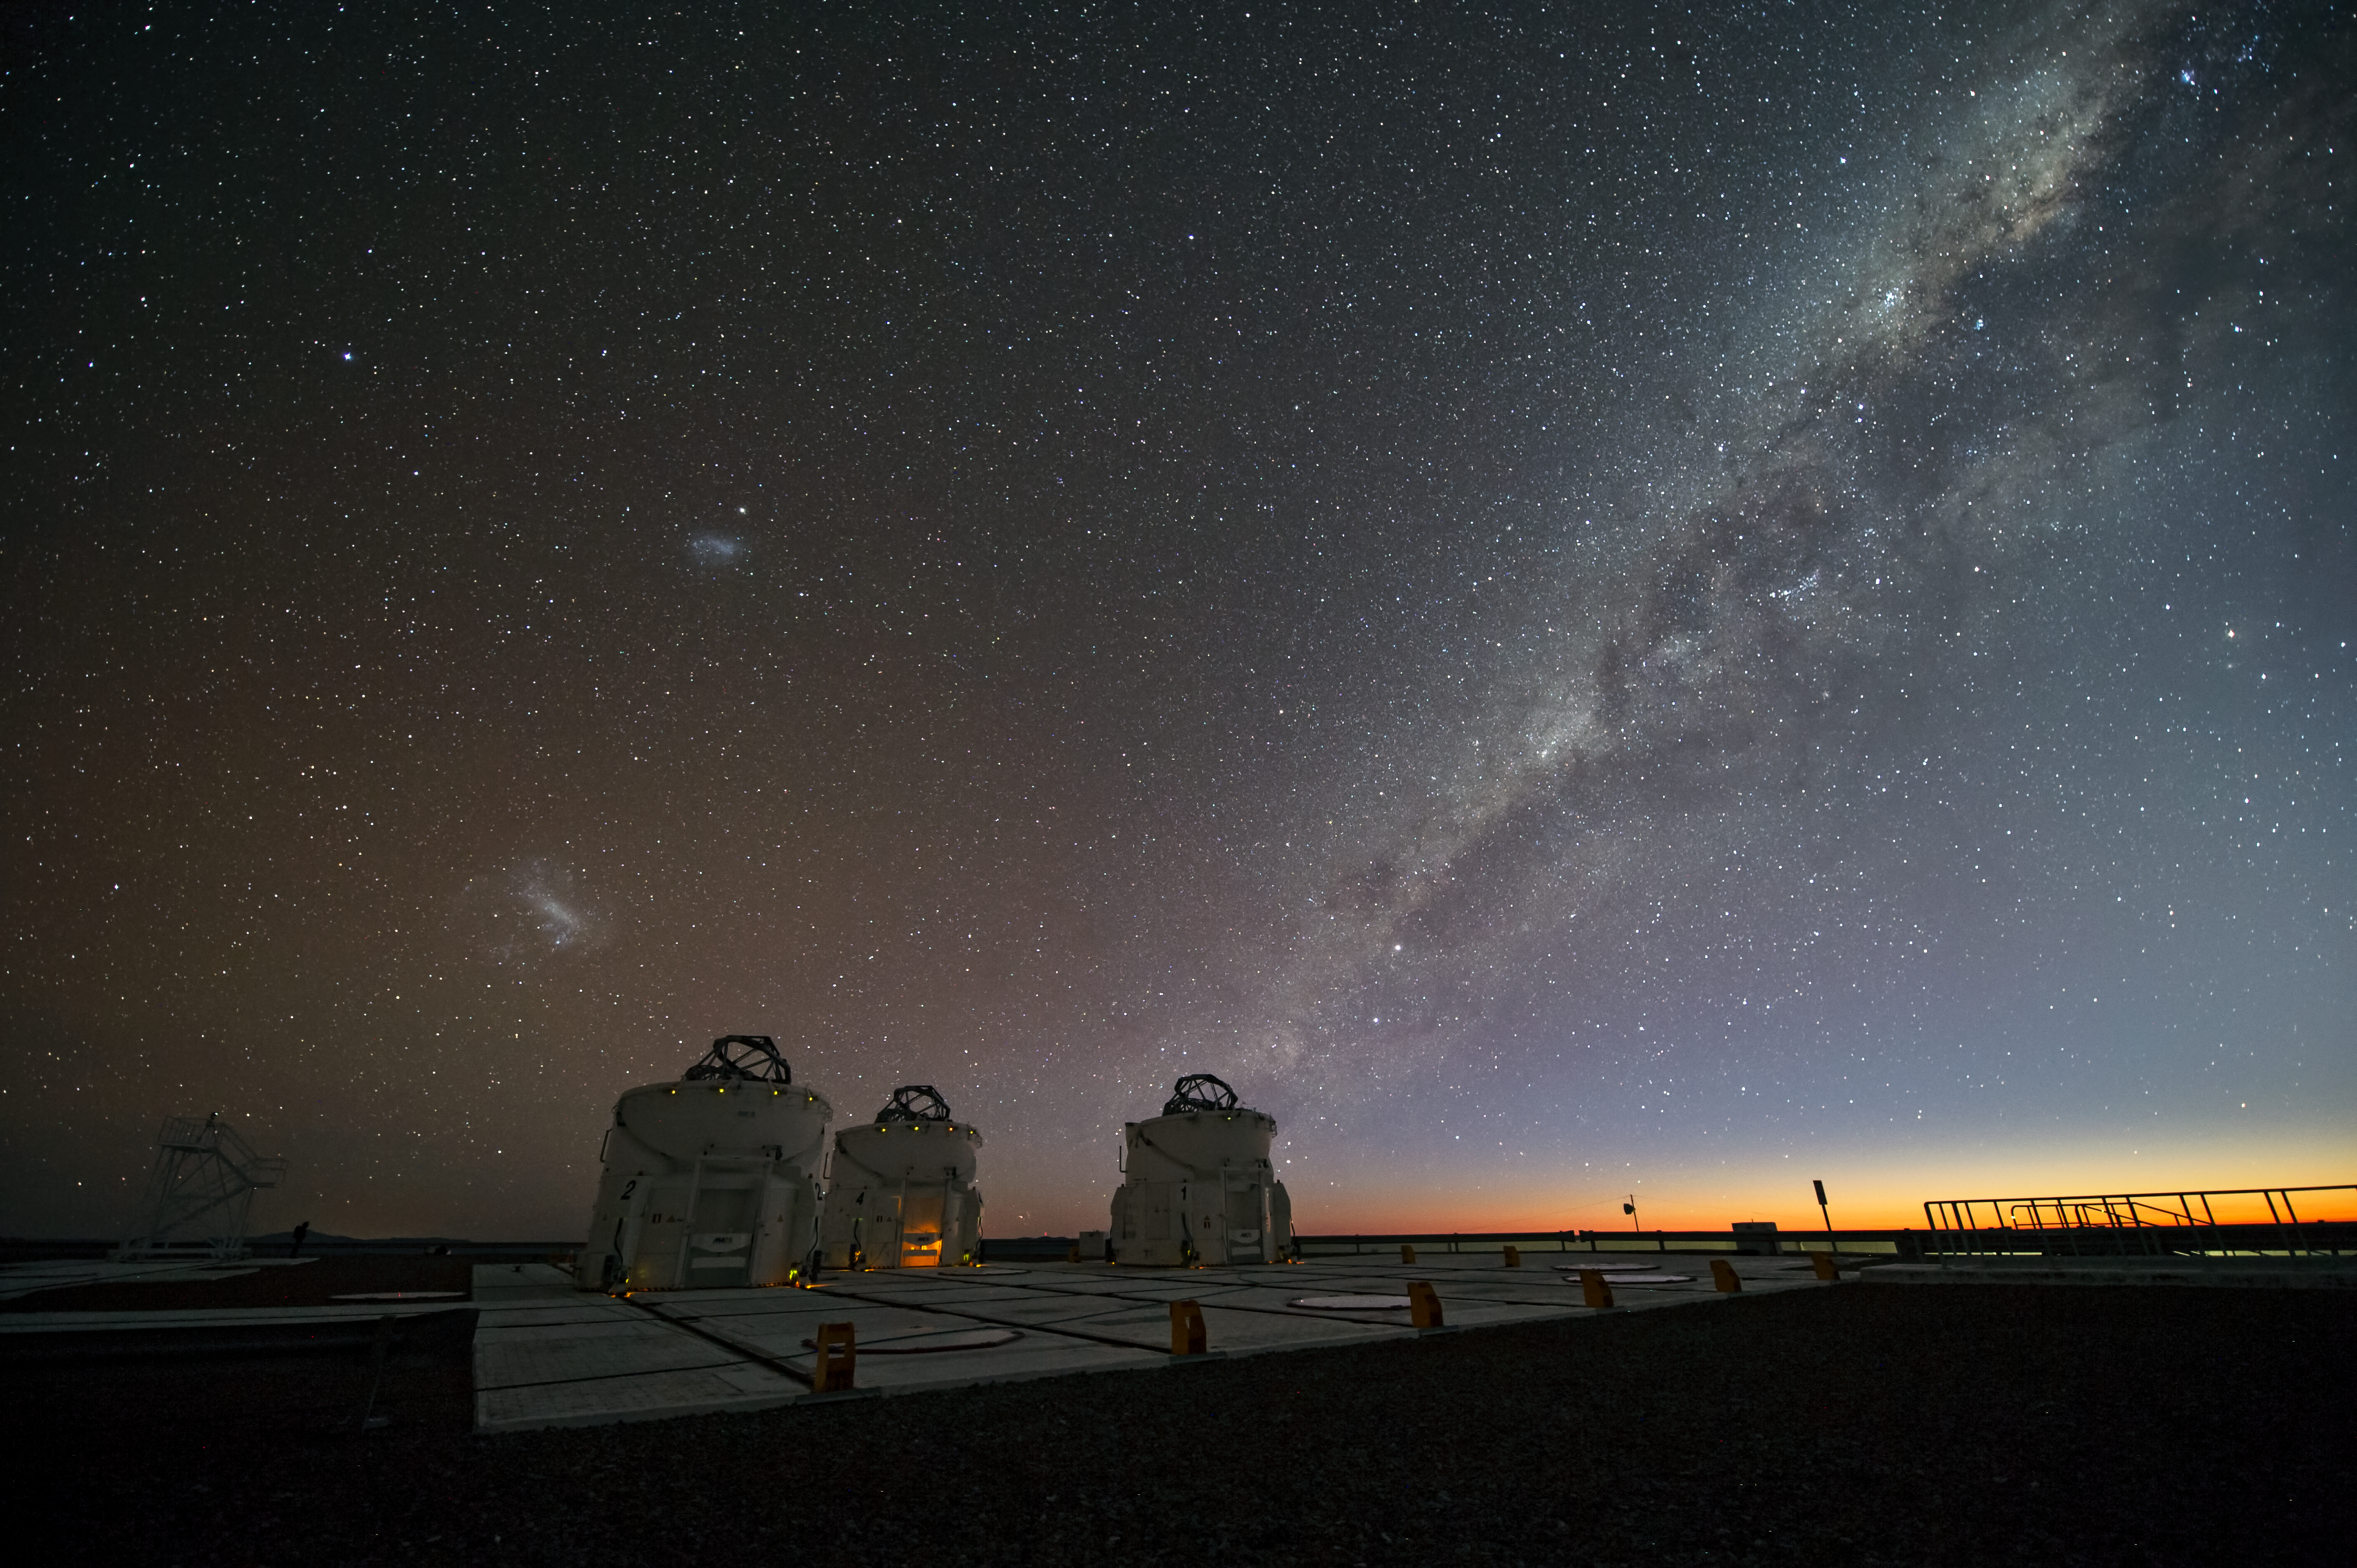

Night-time in Paranal

This image, taken by ESO's Photo Ambassador Christoph Malin, shows the amazing sky over Paranal, home to ESO's Very Large Telescope (VLT) in Chile.

The Milky Way can clearly be seen above three of the four 1.8-metre VLT Auxiliary Telescopes (ATs). The ATs are entirely dedicated to interferometry, a technique which allows astronomers to see details up to 25 times finer than with the individual telescopes. The configuration of the ATs can be changed by moving them across the platform between 30 different observing positions.

The left part of the image shows the Large (below) and Small (above) Magellanic Clouds. These nearby irregular dwarf galaxies can be easily observed with the unaided eye in the southern hemisphere.

Credit: ESO/C. Malin